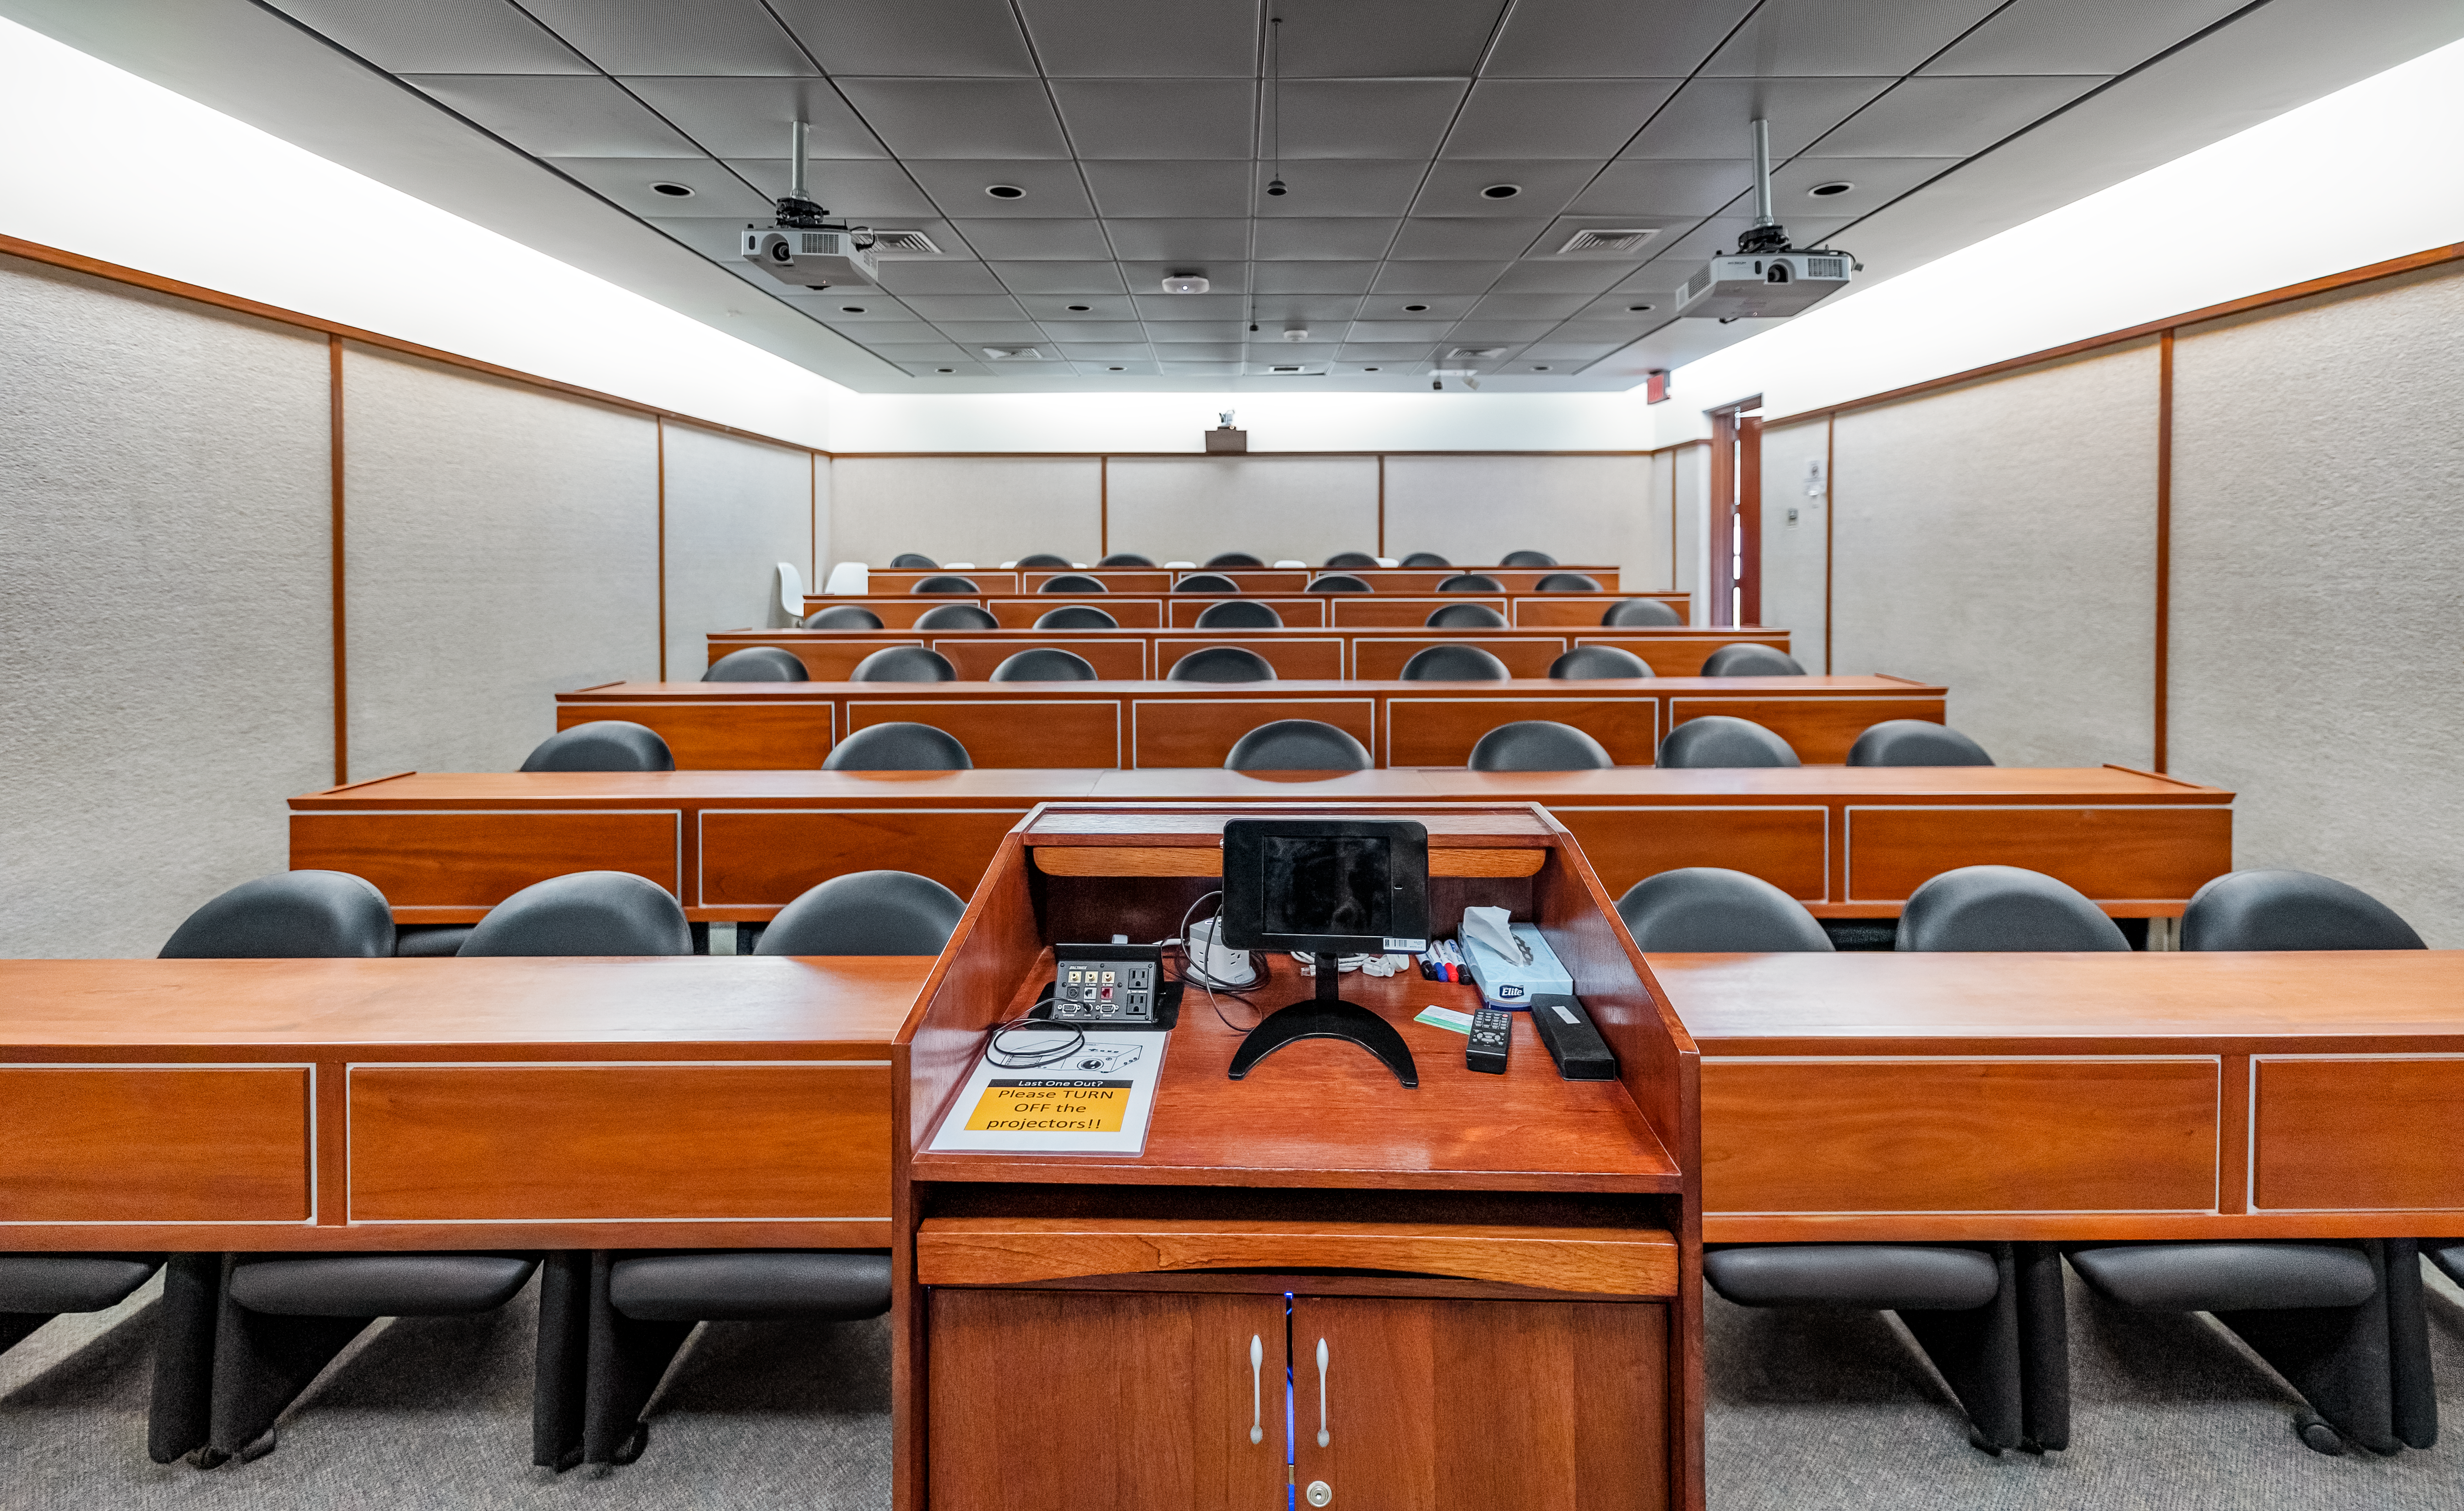

AURA Recinto Lecture Room

The lecture room from the front end at the AURA Recinto facility in La Serena, Chile.

Credit: NOIRLab/NSF/AURA/T. Slovinský